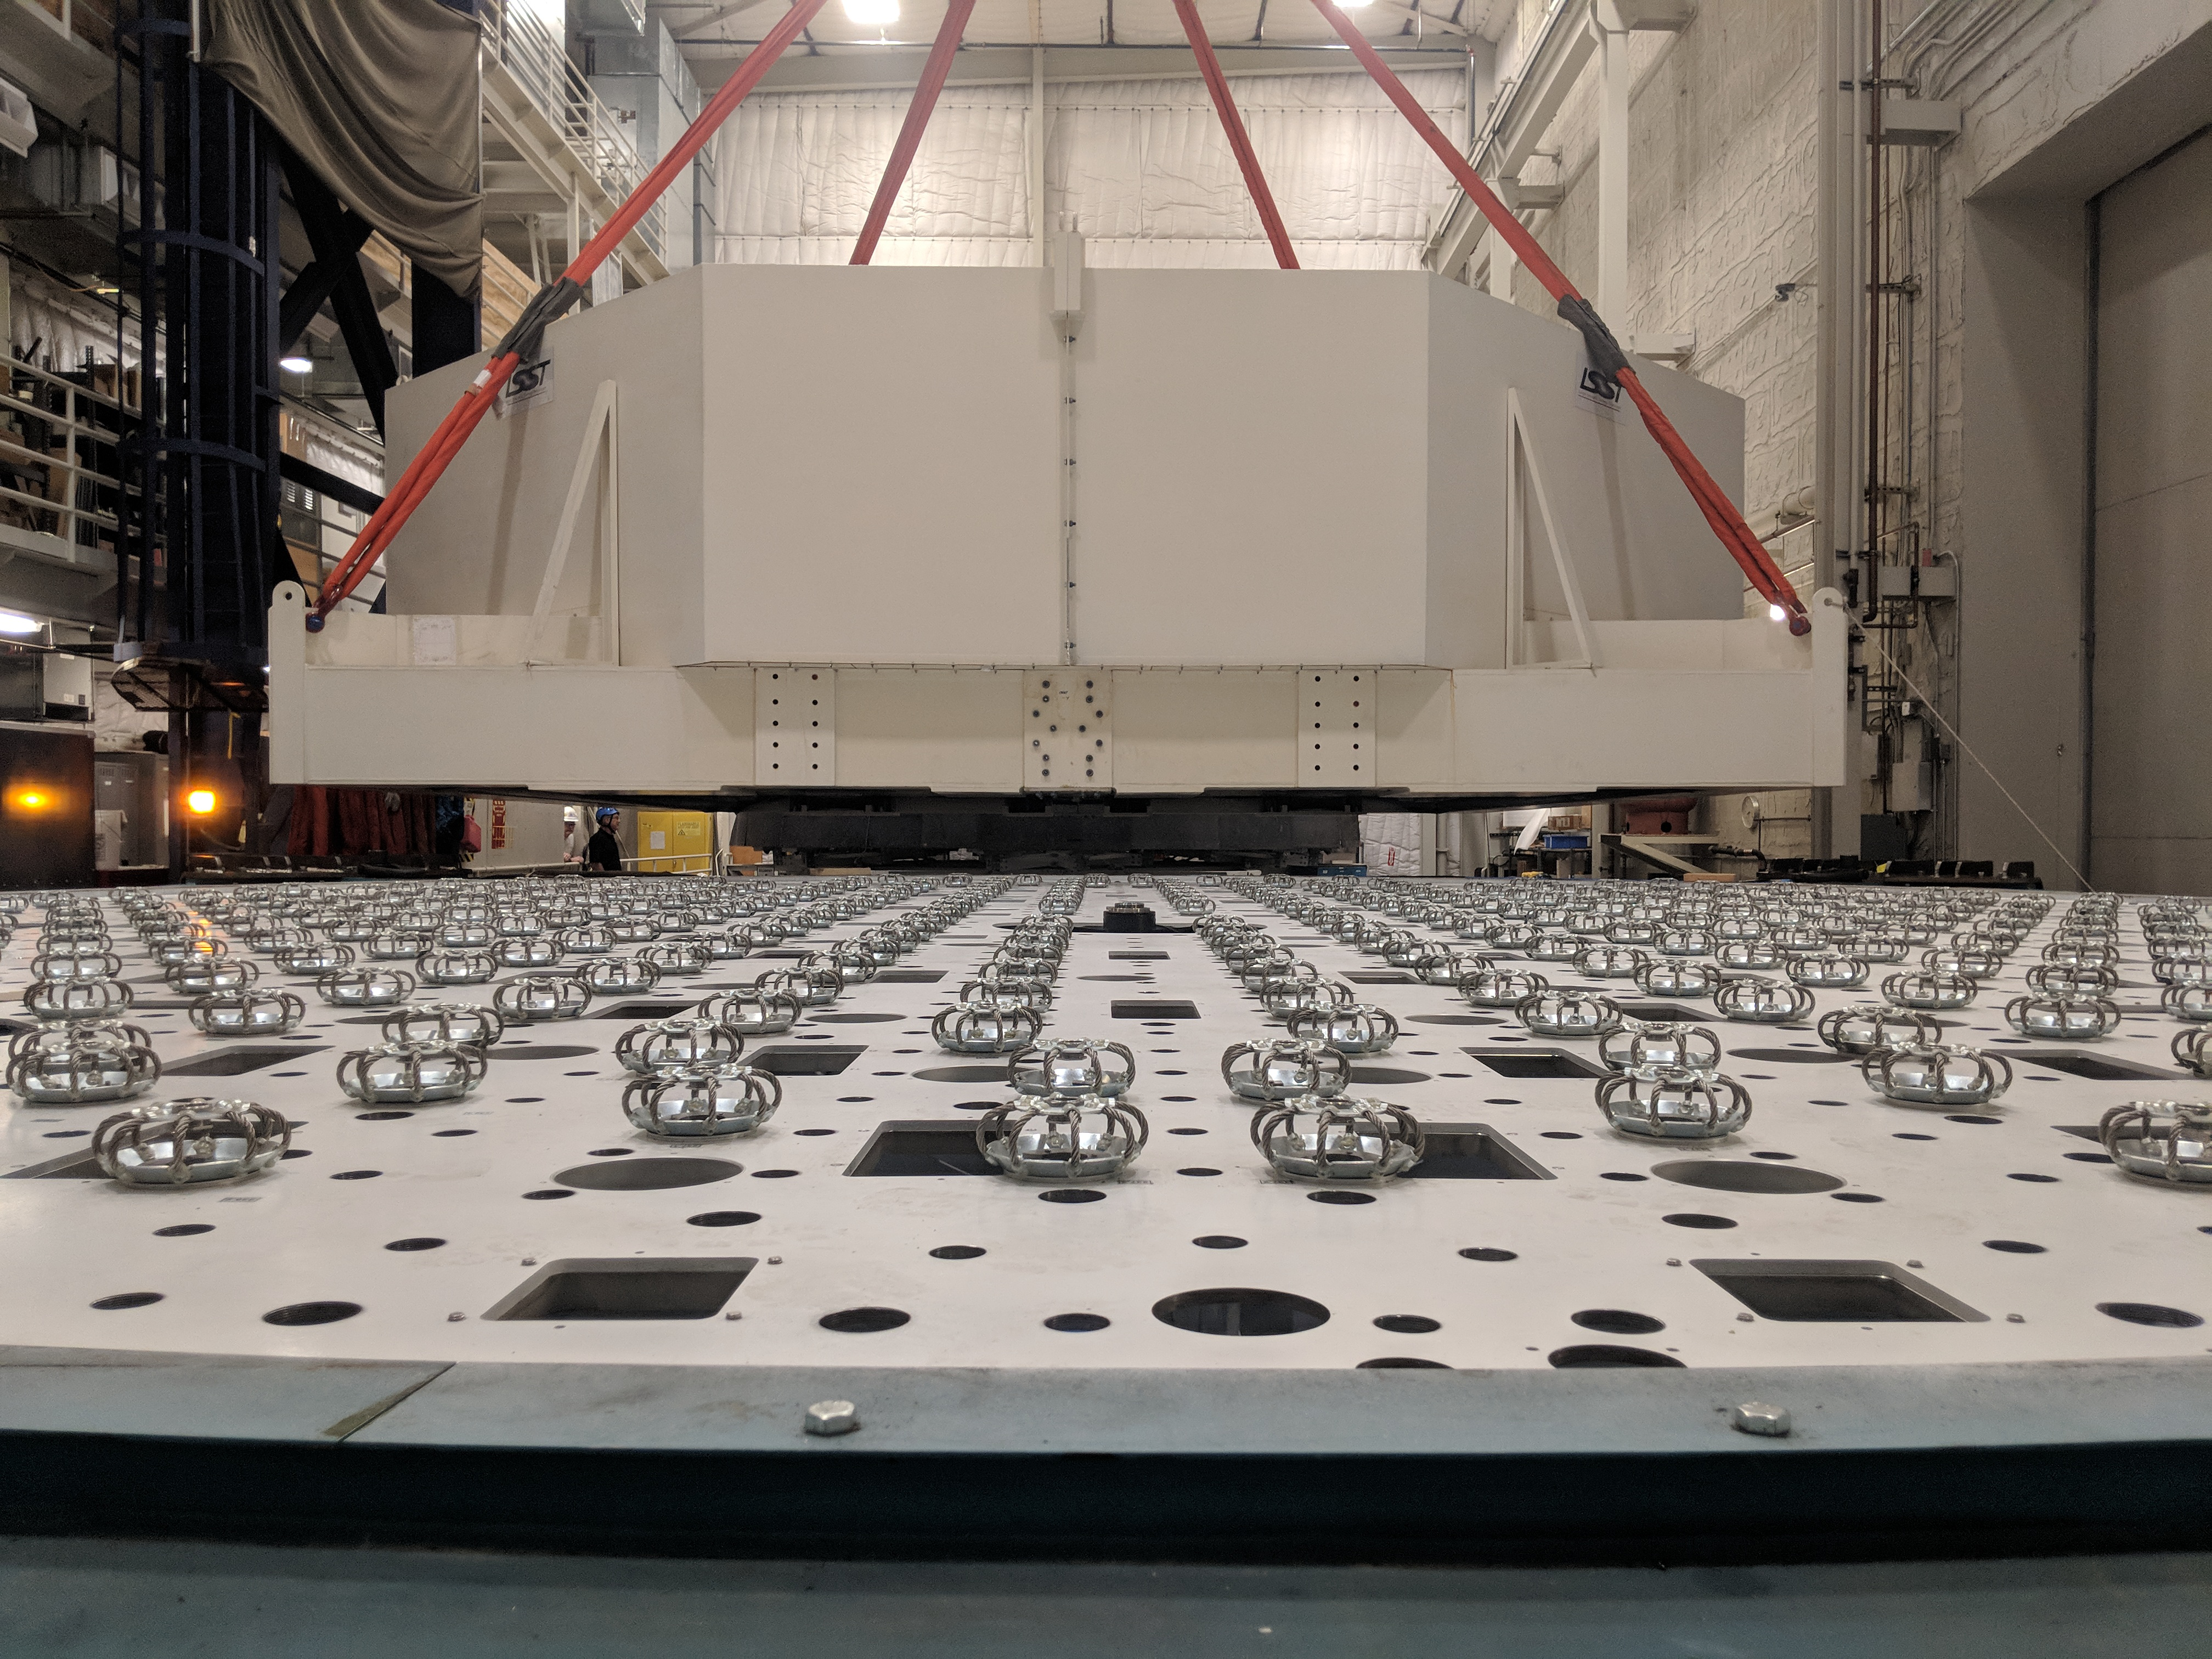

M1M3 Move

On October 18, 2018, the M1M3 Mirror was moved to the Richard F. Caris Mirror Lab on a Precision Heavy Haul truck. The Mirror had been in storage in hangar at Million Air since its fabrication, which was completed in 2015. Now that both the Cell and the Mirror are in the Lab, the next step is the installation of the Mirror onto the M1M3 Cell using the vacuum lifter. In this photo the Mirror, in its protective container, is suspended next to the Mirror Cell.

Credit: Rubin Observatory/NSF/AURA